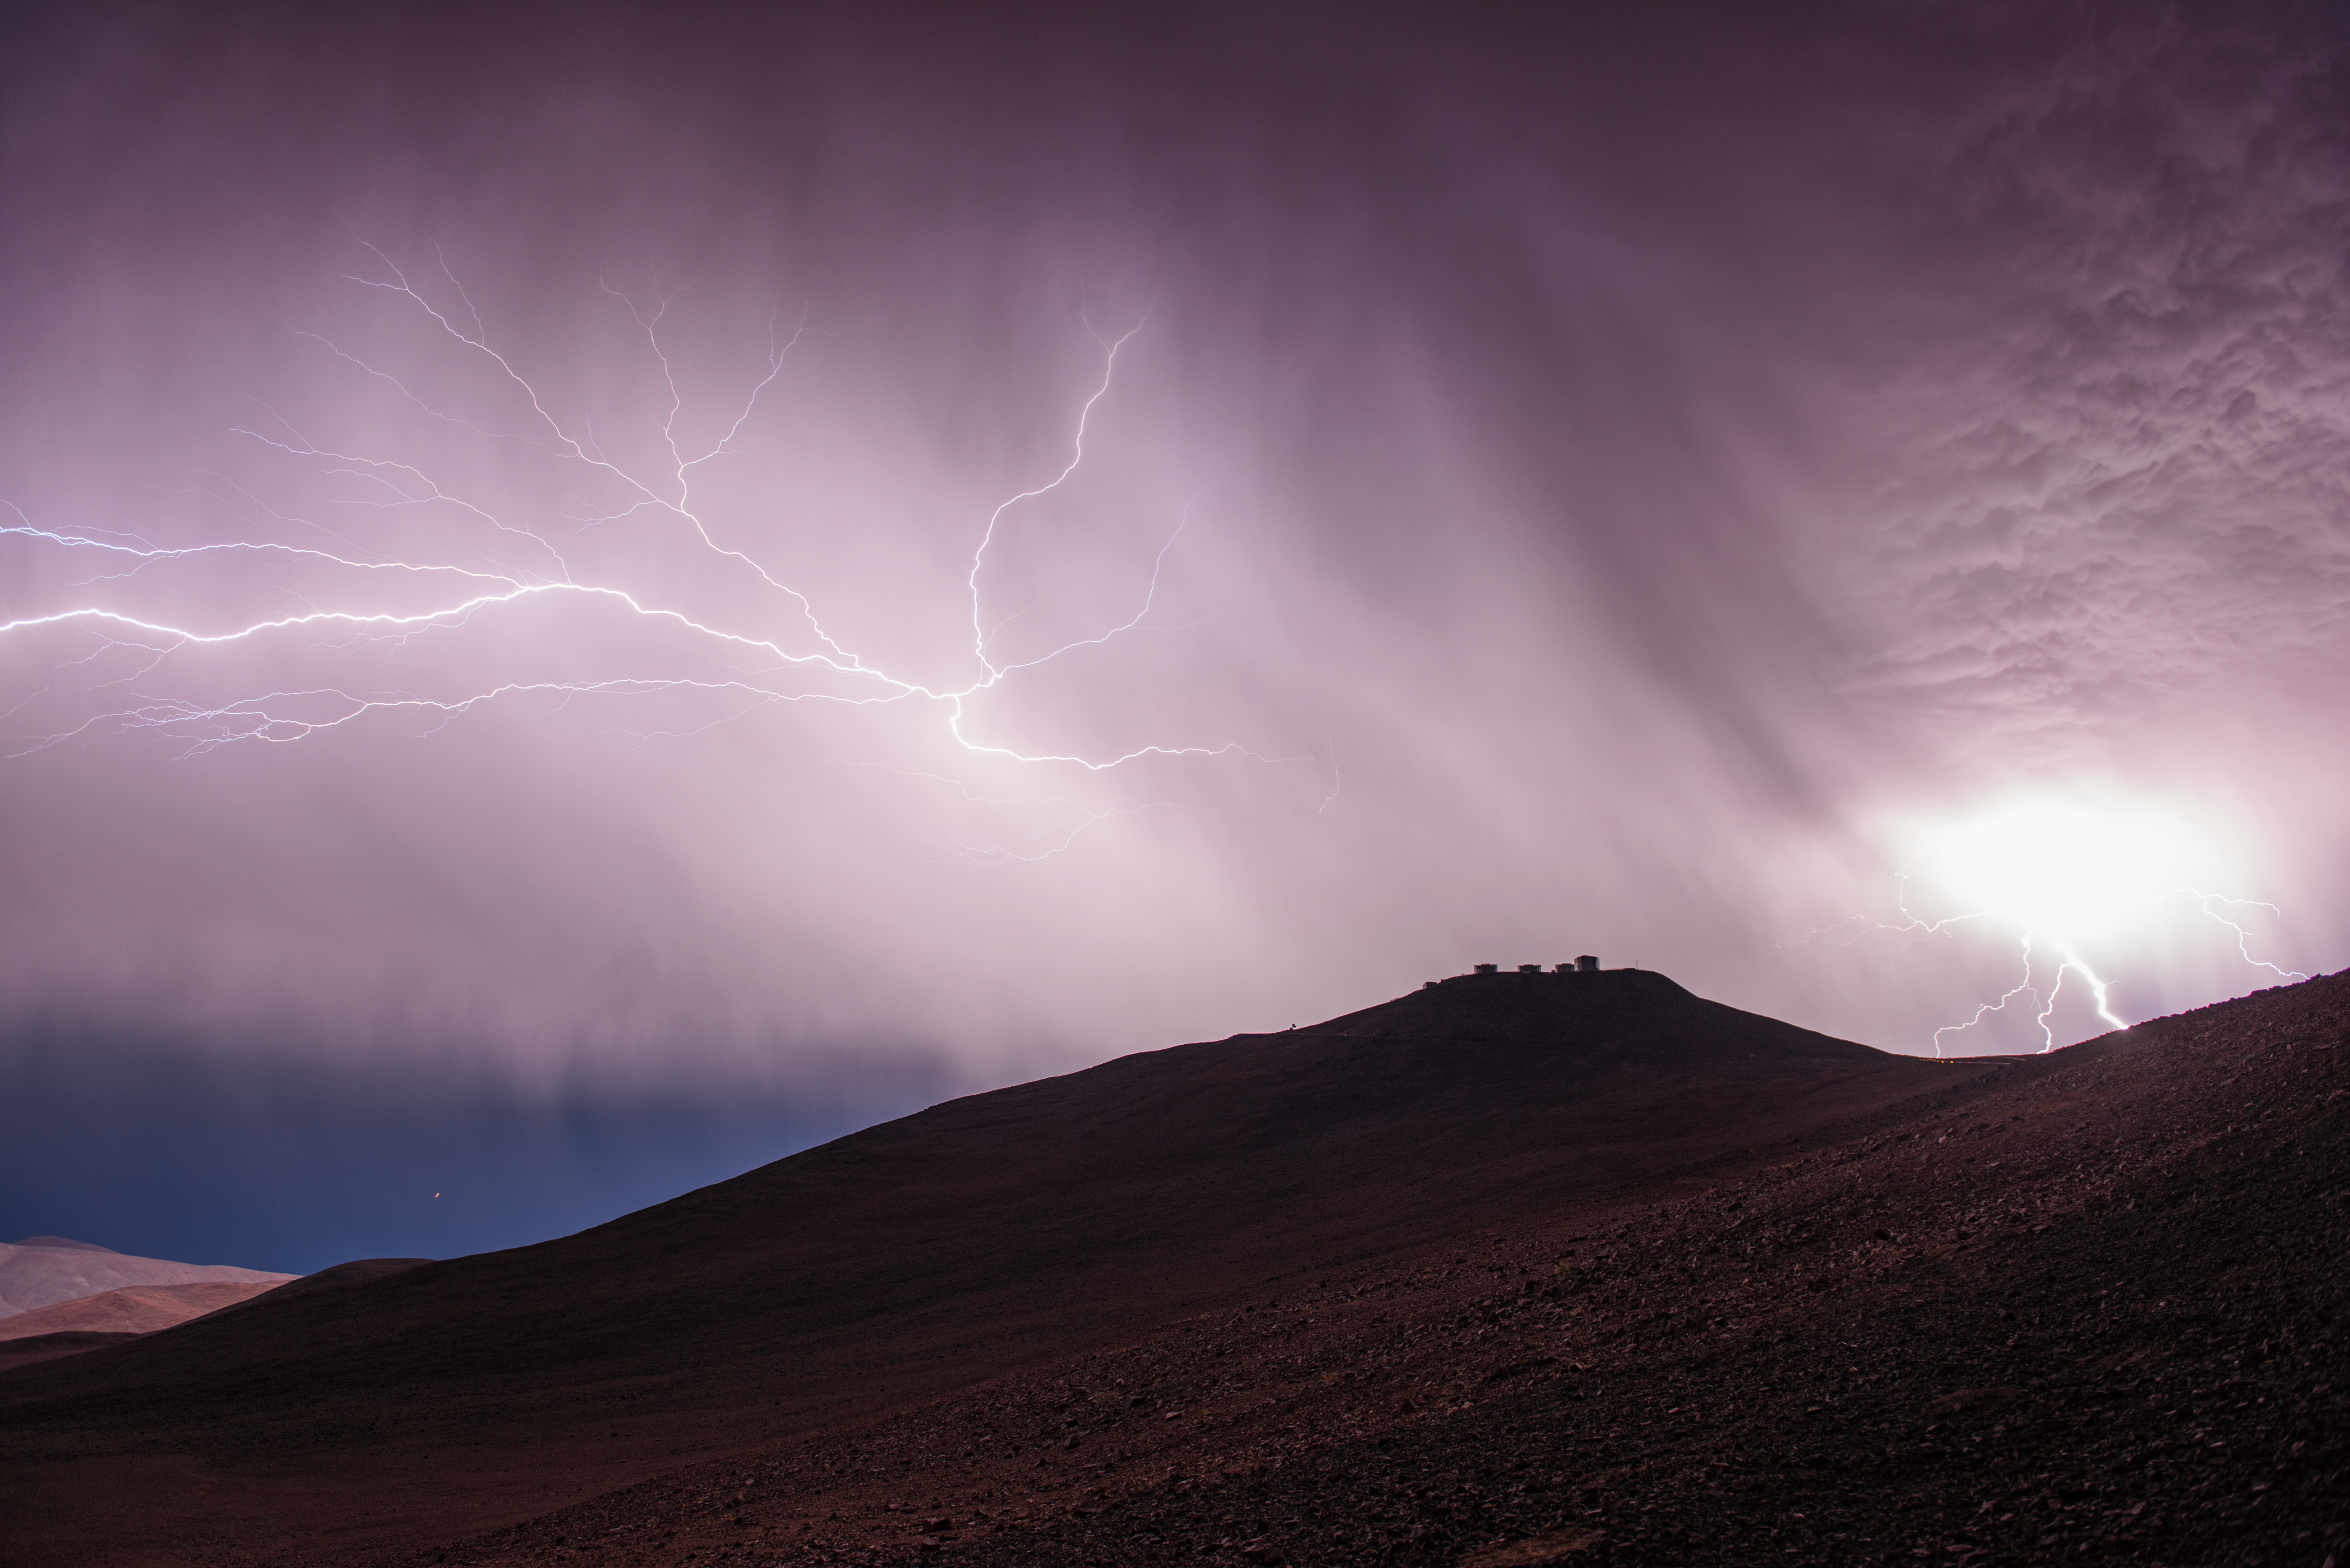

Thunderbolts and lightning

In this electrifying image, taken on Friday 7 June 2013, a furious thunderstorm is discharging its mighty rage over Cerro Paranal. The colossal enclosures of the four VLT Unit Telescopes, each one the size of an eight-storey building, are dwarfed under the hammering of the powerful storm.

In the left of the image, a solitary star has emerged to witness the show — a single point of light against an obscured sky. This star is Procyon, a bright binary star in the constellation of Canis Minor (The Lesser Dog).

Clouds over ESO’s Paranal Observatory are a rare sight. On average, the site experiences an astonishing 330 clear days every year. Lightning is even rarer, as the observatory is located in one of the driest places in the world: the Atacama Desert in Northern Chile, 2600 metres above sea level. If there are any clouds, most of the time the observatory stands above them.

Over a 16-year period working as an engineer on Paranal, ESO photo ambassador Gerhard Hüdepohl had seen lightning there just once before — so he grabbed his camera and ventured out into the elements to capture this unique sight.

Credit: ESO/G. Hüdepohl